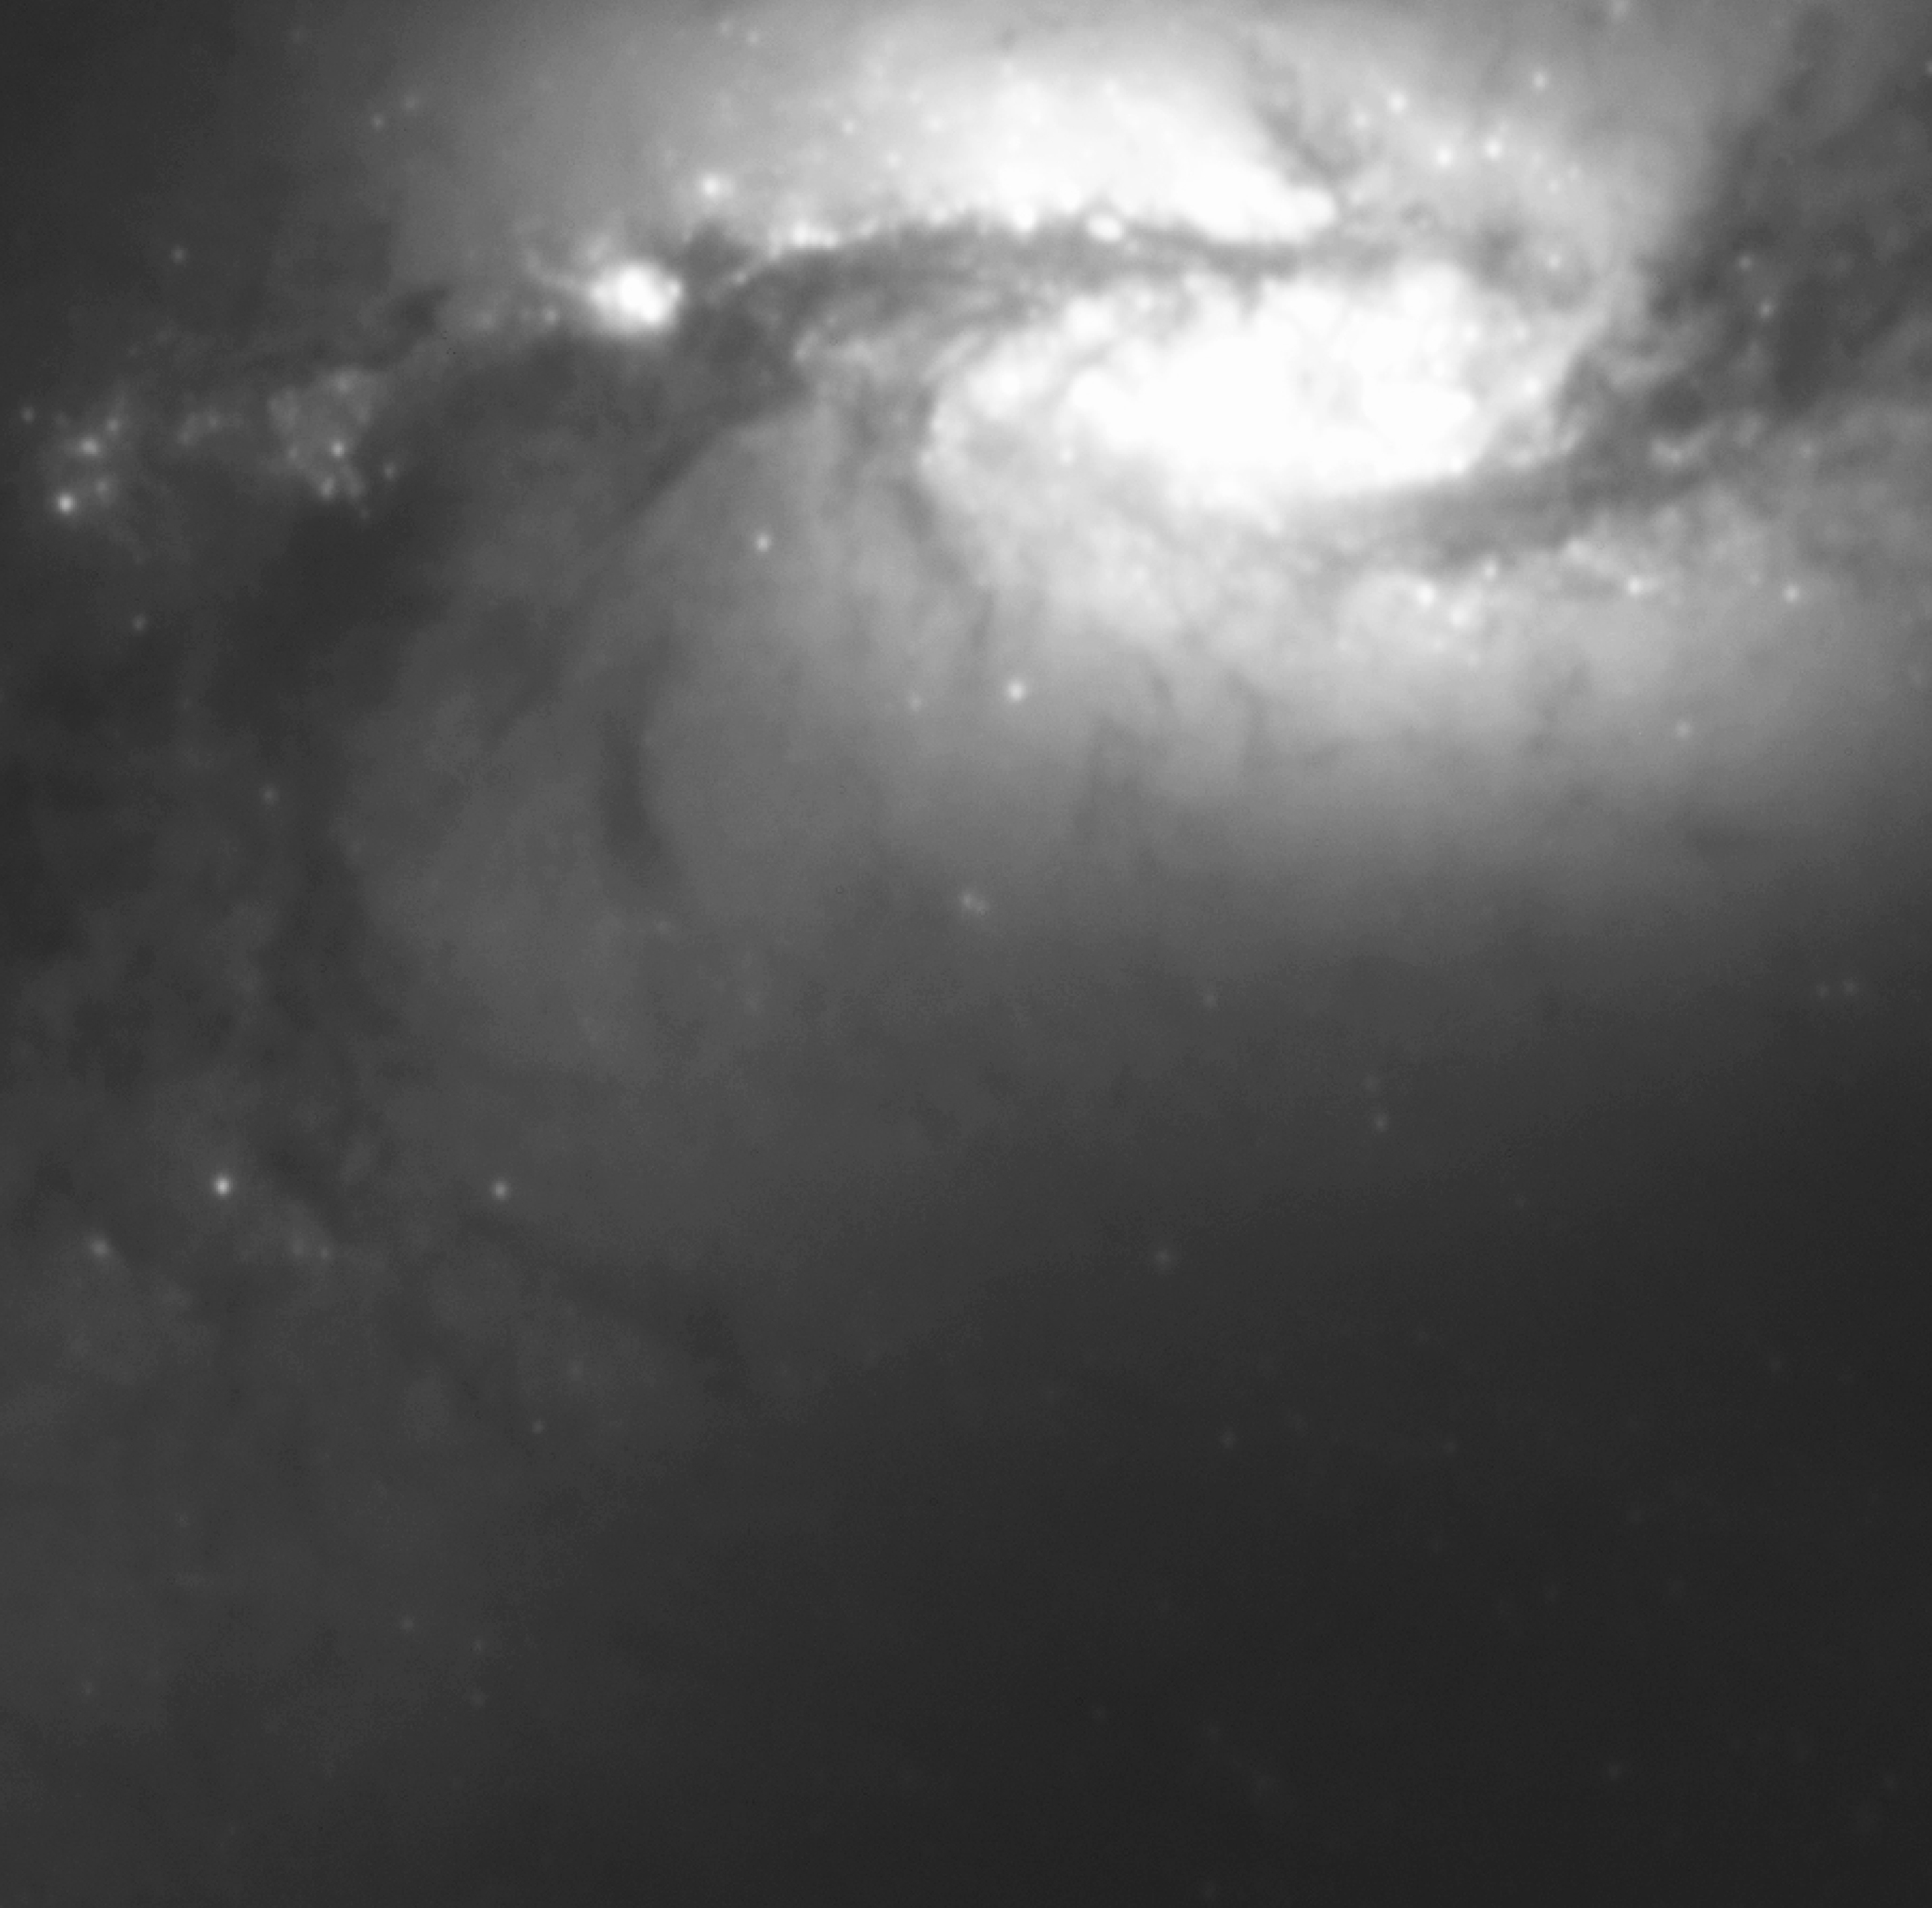

NGC 1365-R

This view of the inner area of NGC 1365 was obtained through a red (R) optical filter with the VLT Test Camera (TC), mounted at one of the Nasmyth foci of VLT UT1. Dark dust clouds that obscure the light from objects behind them are seen along the bar and spiral arms. The gravitational action of the bar structure drives the large dust lanes into the nuclear region where intense star forming activity takes place. The exposure time was 900 seconds and the image quality is 0.5 arcsec (FWHM). North is up and East is left.

Credit: ESO